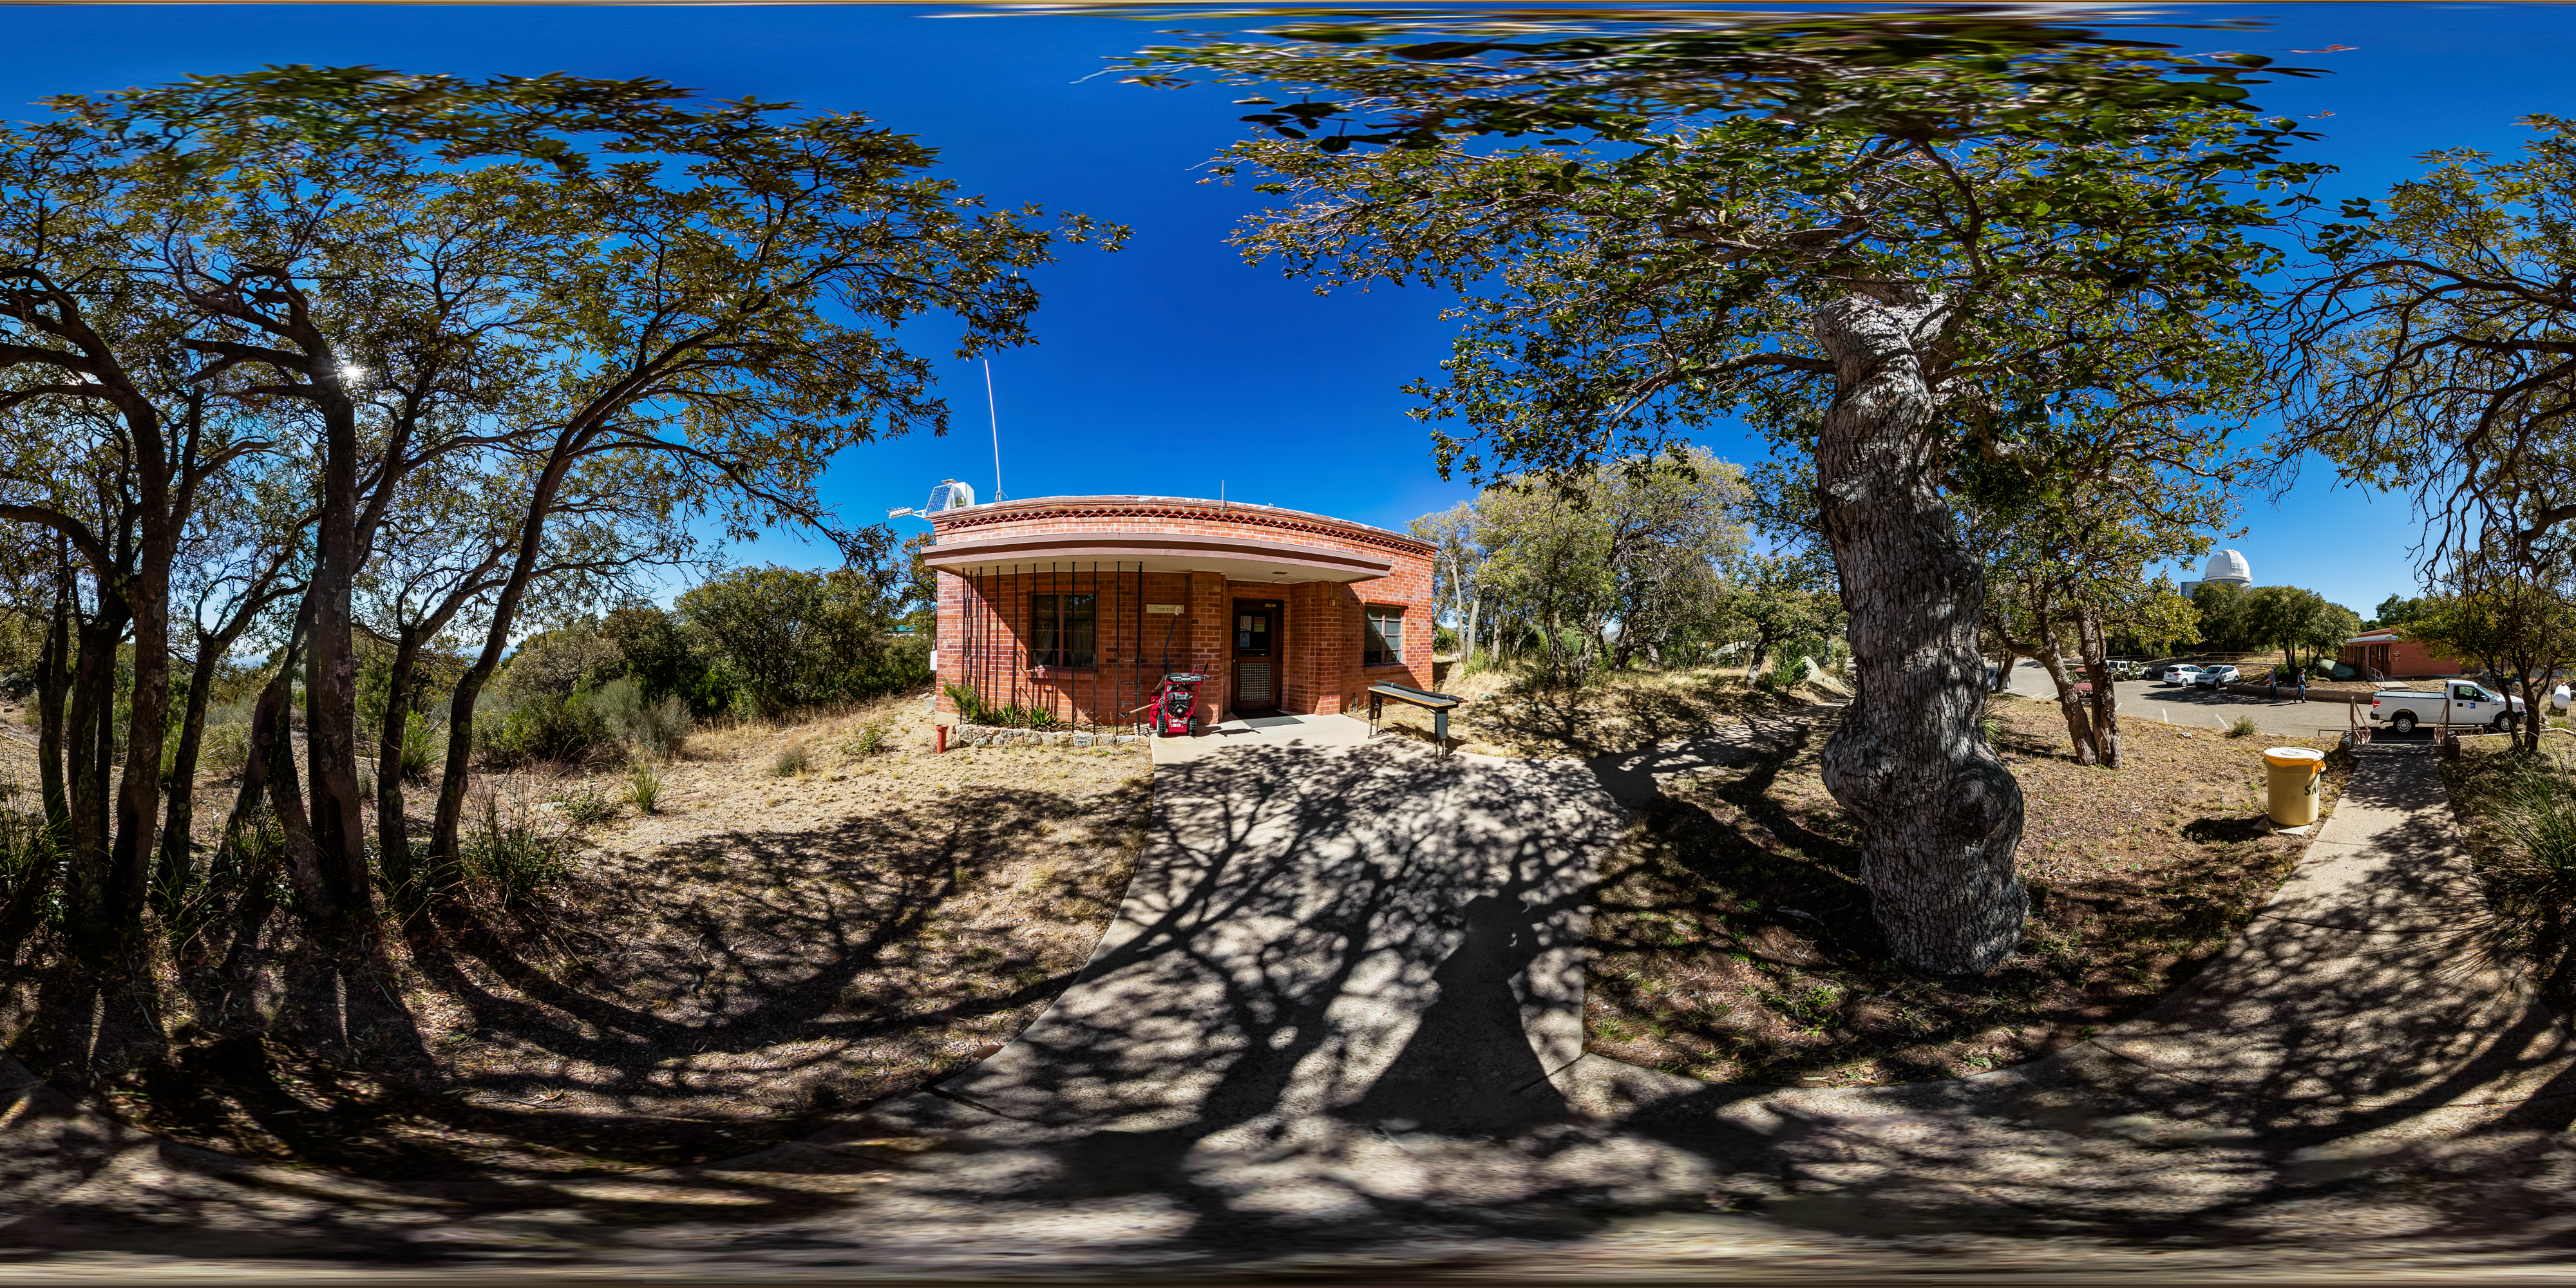

KPNO Admin Building 360 Panorama

A 360 panorama of the Admin Building at Kitt Peak National Observatory (KPNO), a Program of NSF NOIRLab, with the KPNO 2.1-meter Telescope visible in the background.

Credit: KPNO/NOIRLab/NSF/AURA/T. Matsopoulos